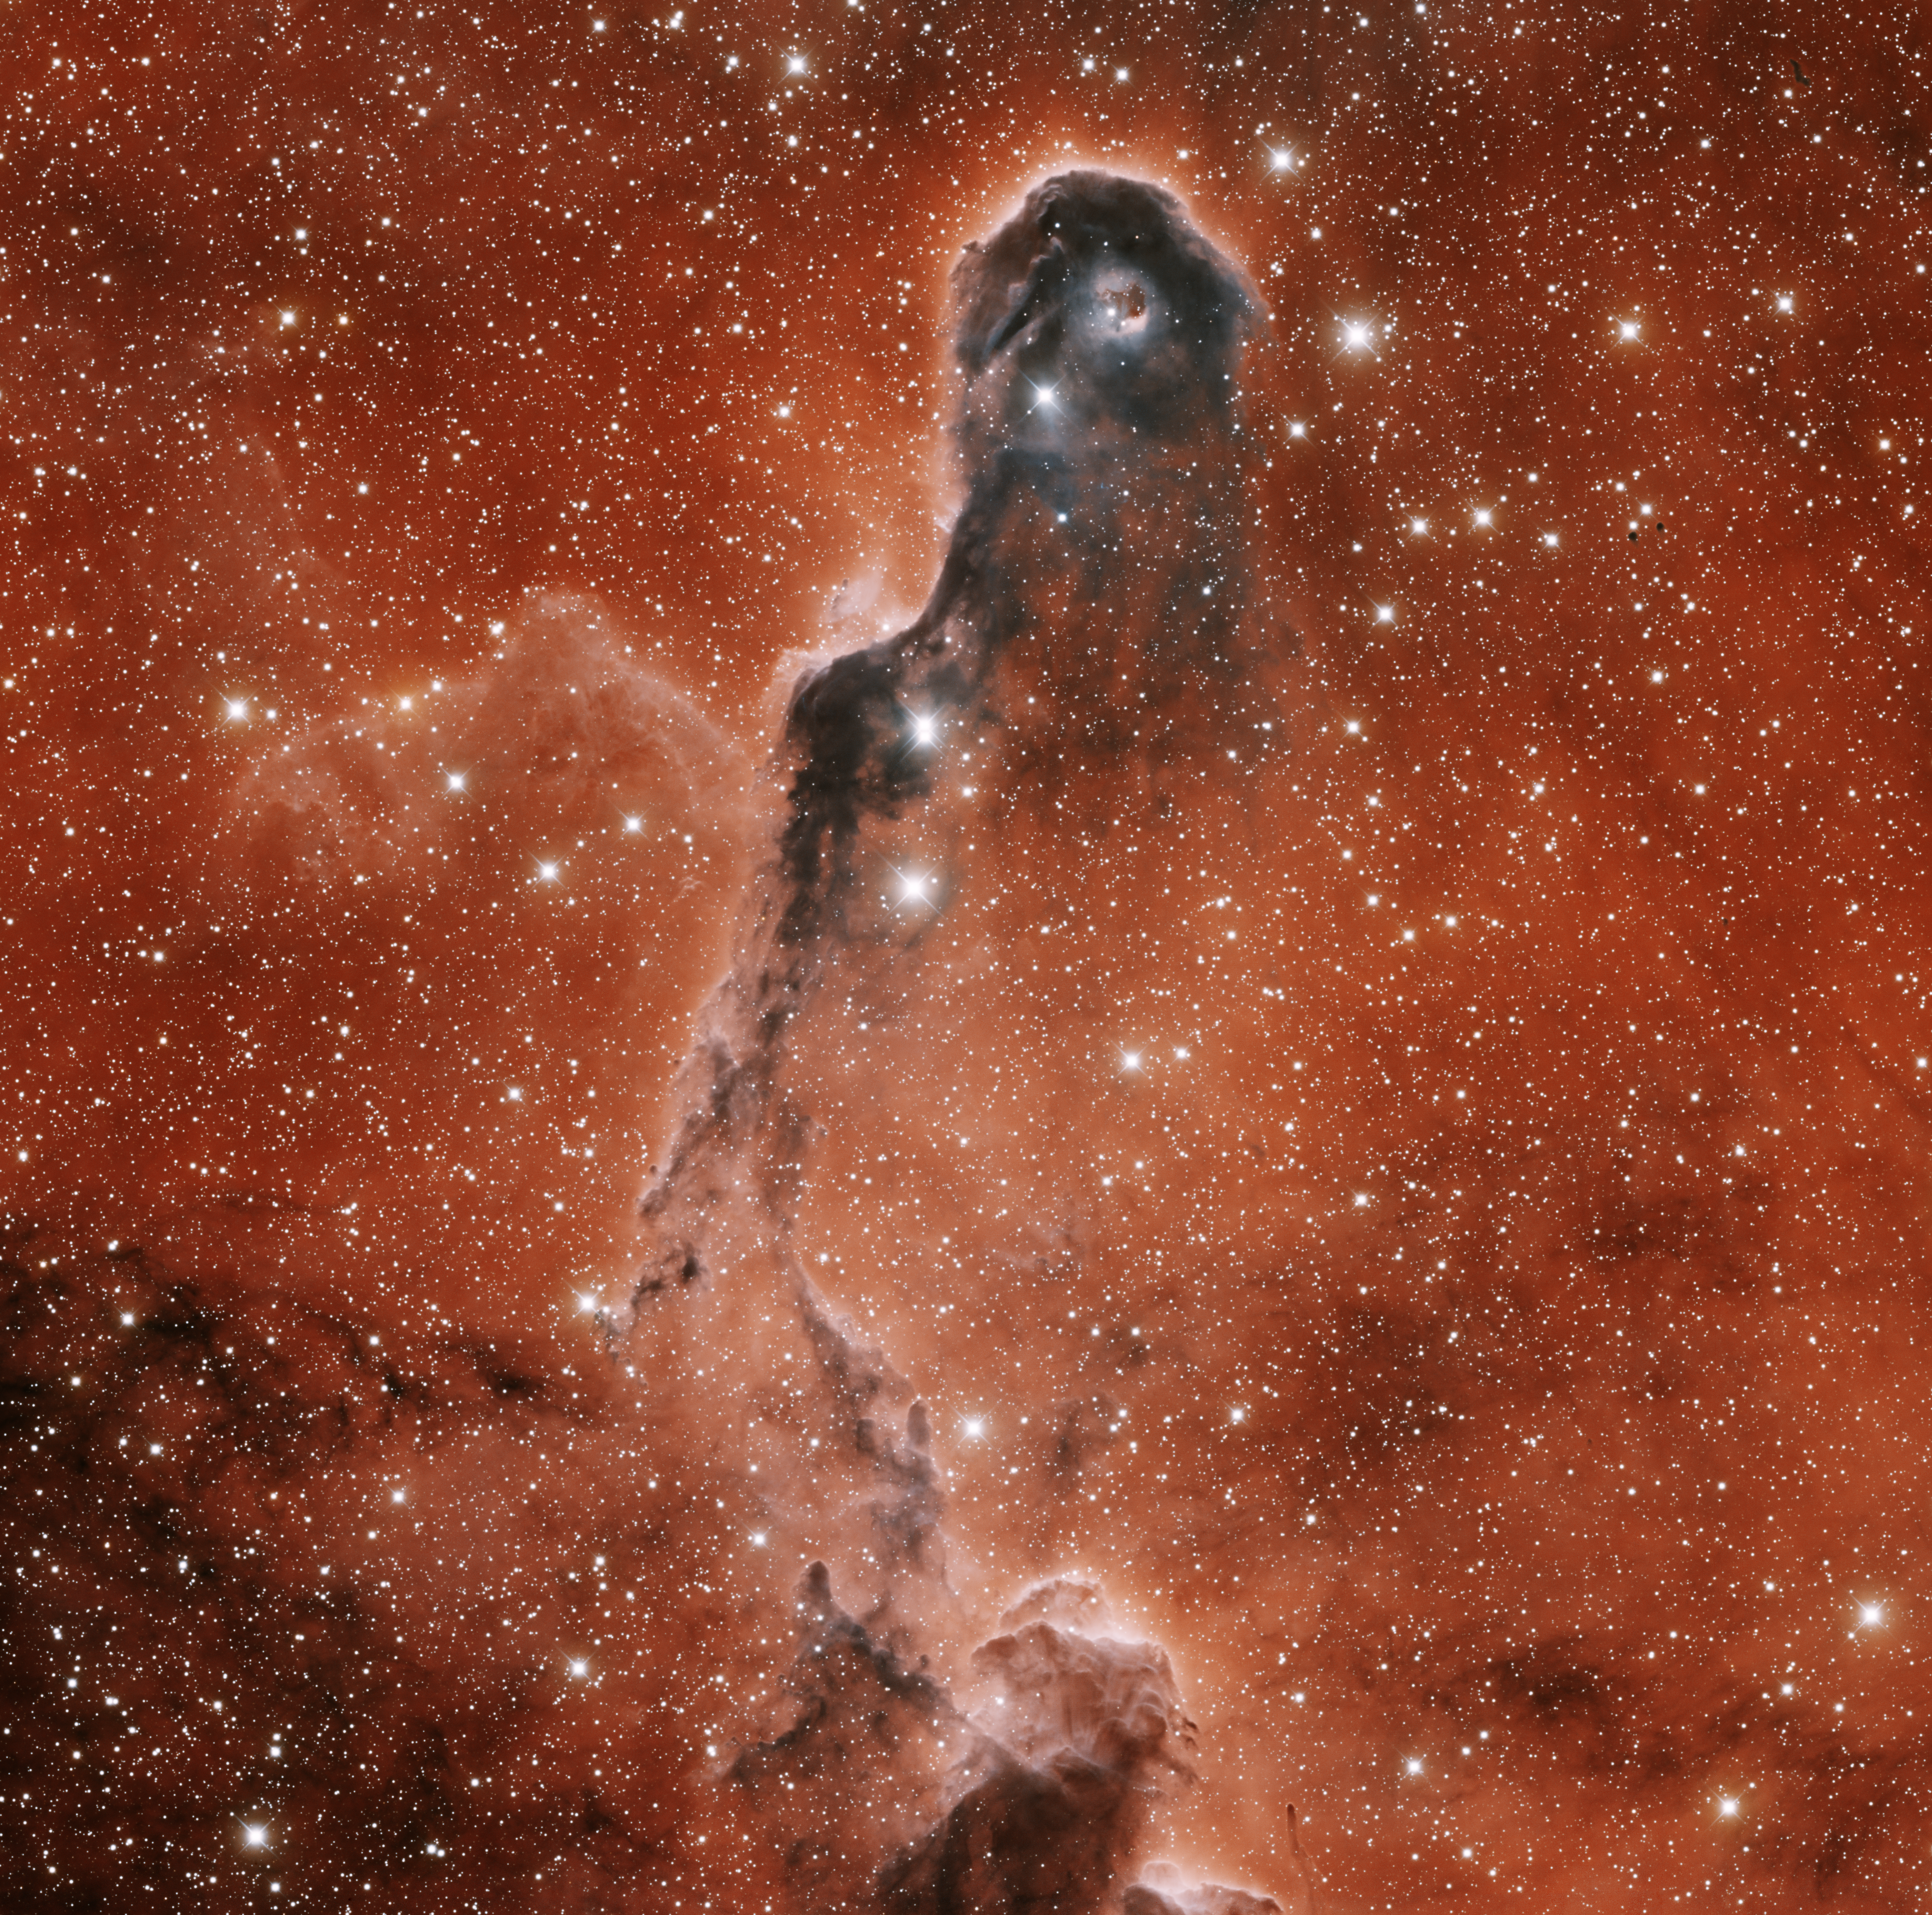

IC 1396A Elephant Trunk Nebula

This image was obtained with the wide-field view of the Mosaic camera on the Mayall 4-meter telescope at Kitt Peak National Observatory. IC 1396 is a giant emission nebula that is over 3 degrees in diameter. It is illuminated by a hot, massive O-type star (HD 206267) near its center. The star is not visible in this image- it is off of the top edge. This image is of IC 1396A, a dark, dense cloud of gas embedded in the nebula. It is informally known as the “Elephant Trunk Nebula” because of its distinctive shape. Images of other parts of IC 1396 are also available in this gallery. The image was generated with observations in the Hydrogen alpha (red), Sulphur [SII] (blue) and I (orange) filters. In this image, North is right, East is up.

Credit: T.A. Rector (University of Alaska Anchorage) and H. Schweiker (WIYN and NOIRLab/NSF/AURA)